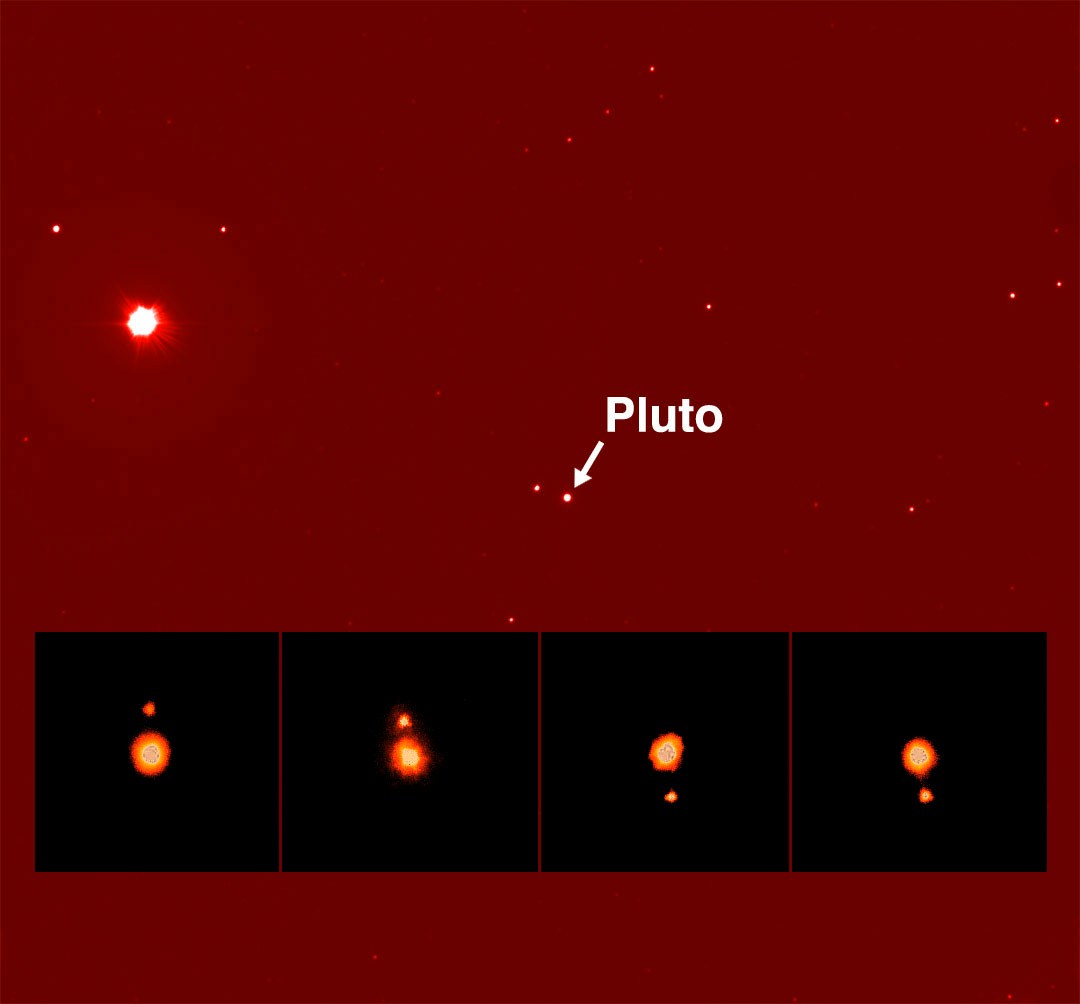

Serendipitous Science

Image of Pluto taken by Gemini North 8-meter Telescope on Mauna Kea on the Big Island of Hawai, June 5, 2002. Pluto is generally the most distant planet from the Sun (6 billion kilometers from Earth) and is the smallest of the nine major planets in the Solar System - in fact, it is smaller than the Earth's Moon. A strange planet, Pluto's orbit is highly eccentric, sometimes coming closer to the Sun than Neptune. Pluto rotates in the opposite direction from most of the other planets, and the plane of Pluto's equator is at almost right angles to the plane of its orbit. Pluto has one moon, called Charon. Inset - Pluto and moon Charon are shown in this sequence of four infrared images obtained on different nights during June 1999 at Gemini North, utilizing the University of Hawaii's infrared camera QUIRC and adaptive optics (AO) system, Hokupa'a. Charon orbits Pluto every 6.4 days at a distance of 20,000 km. Pluto and Charon rotate synchronously, which means they both keep the same face towards each other at all times.

Credit: Gemini Observatory / GMOS Image Gemini Observatory / University of Hawai'i Institute for Astronomy Adaptive Optics Group / National Science Foundation